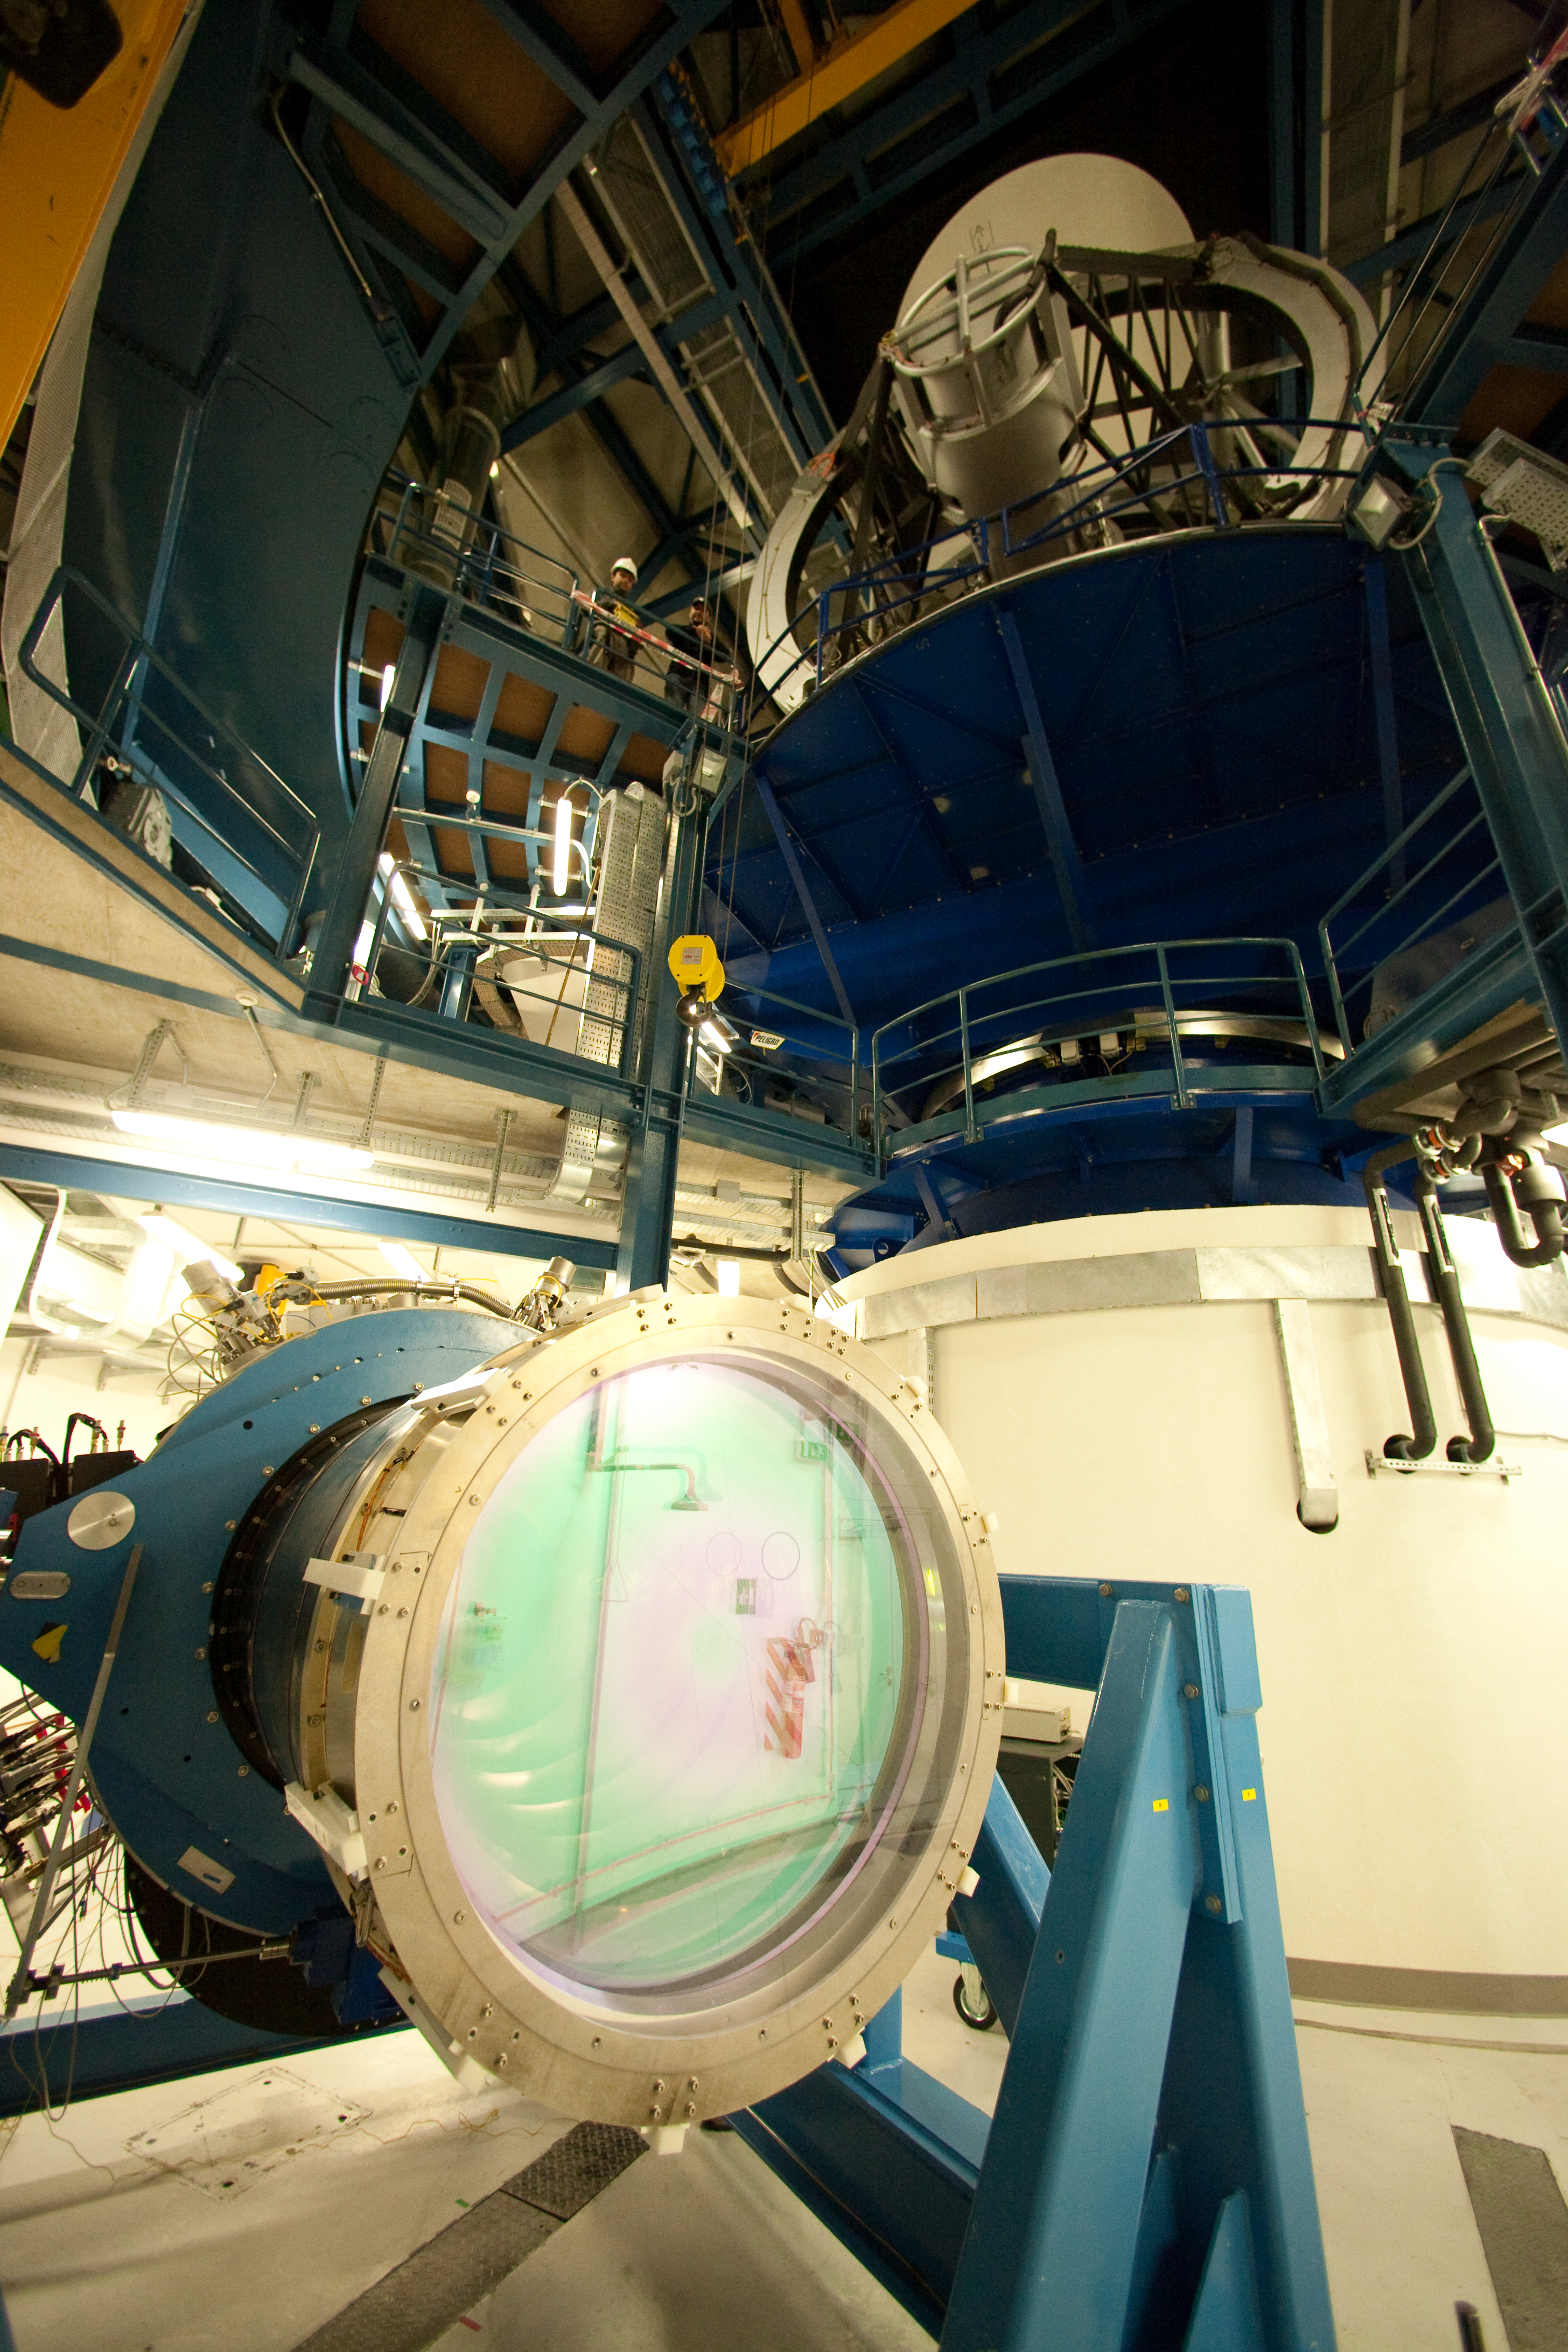

The VISTA camera on the move

The VISTA camera is seen here during installation in the survey telescope's facility at Paranal.

Credit: ESO